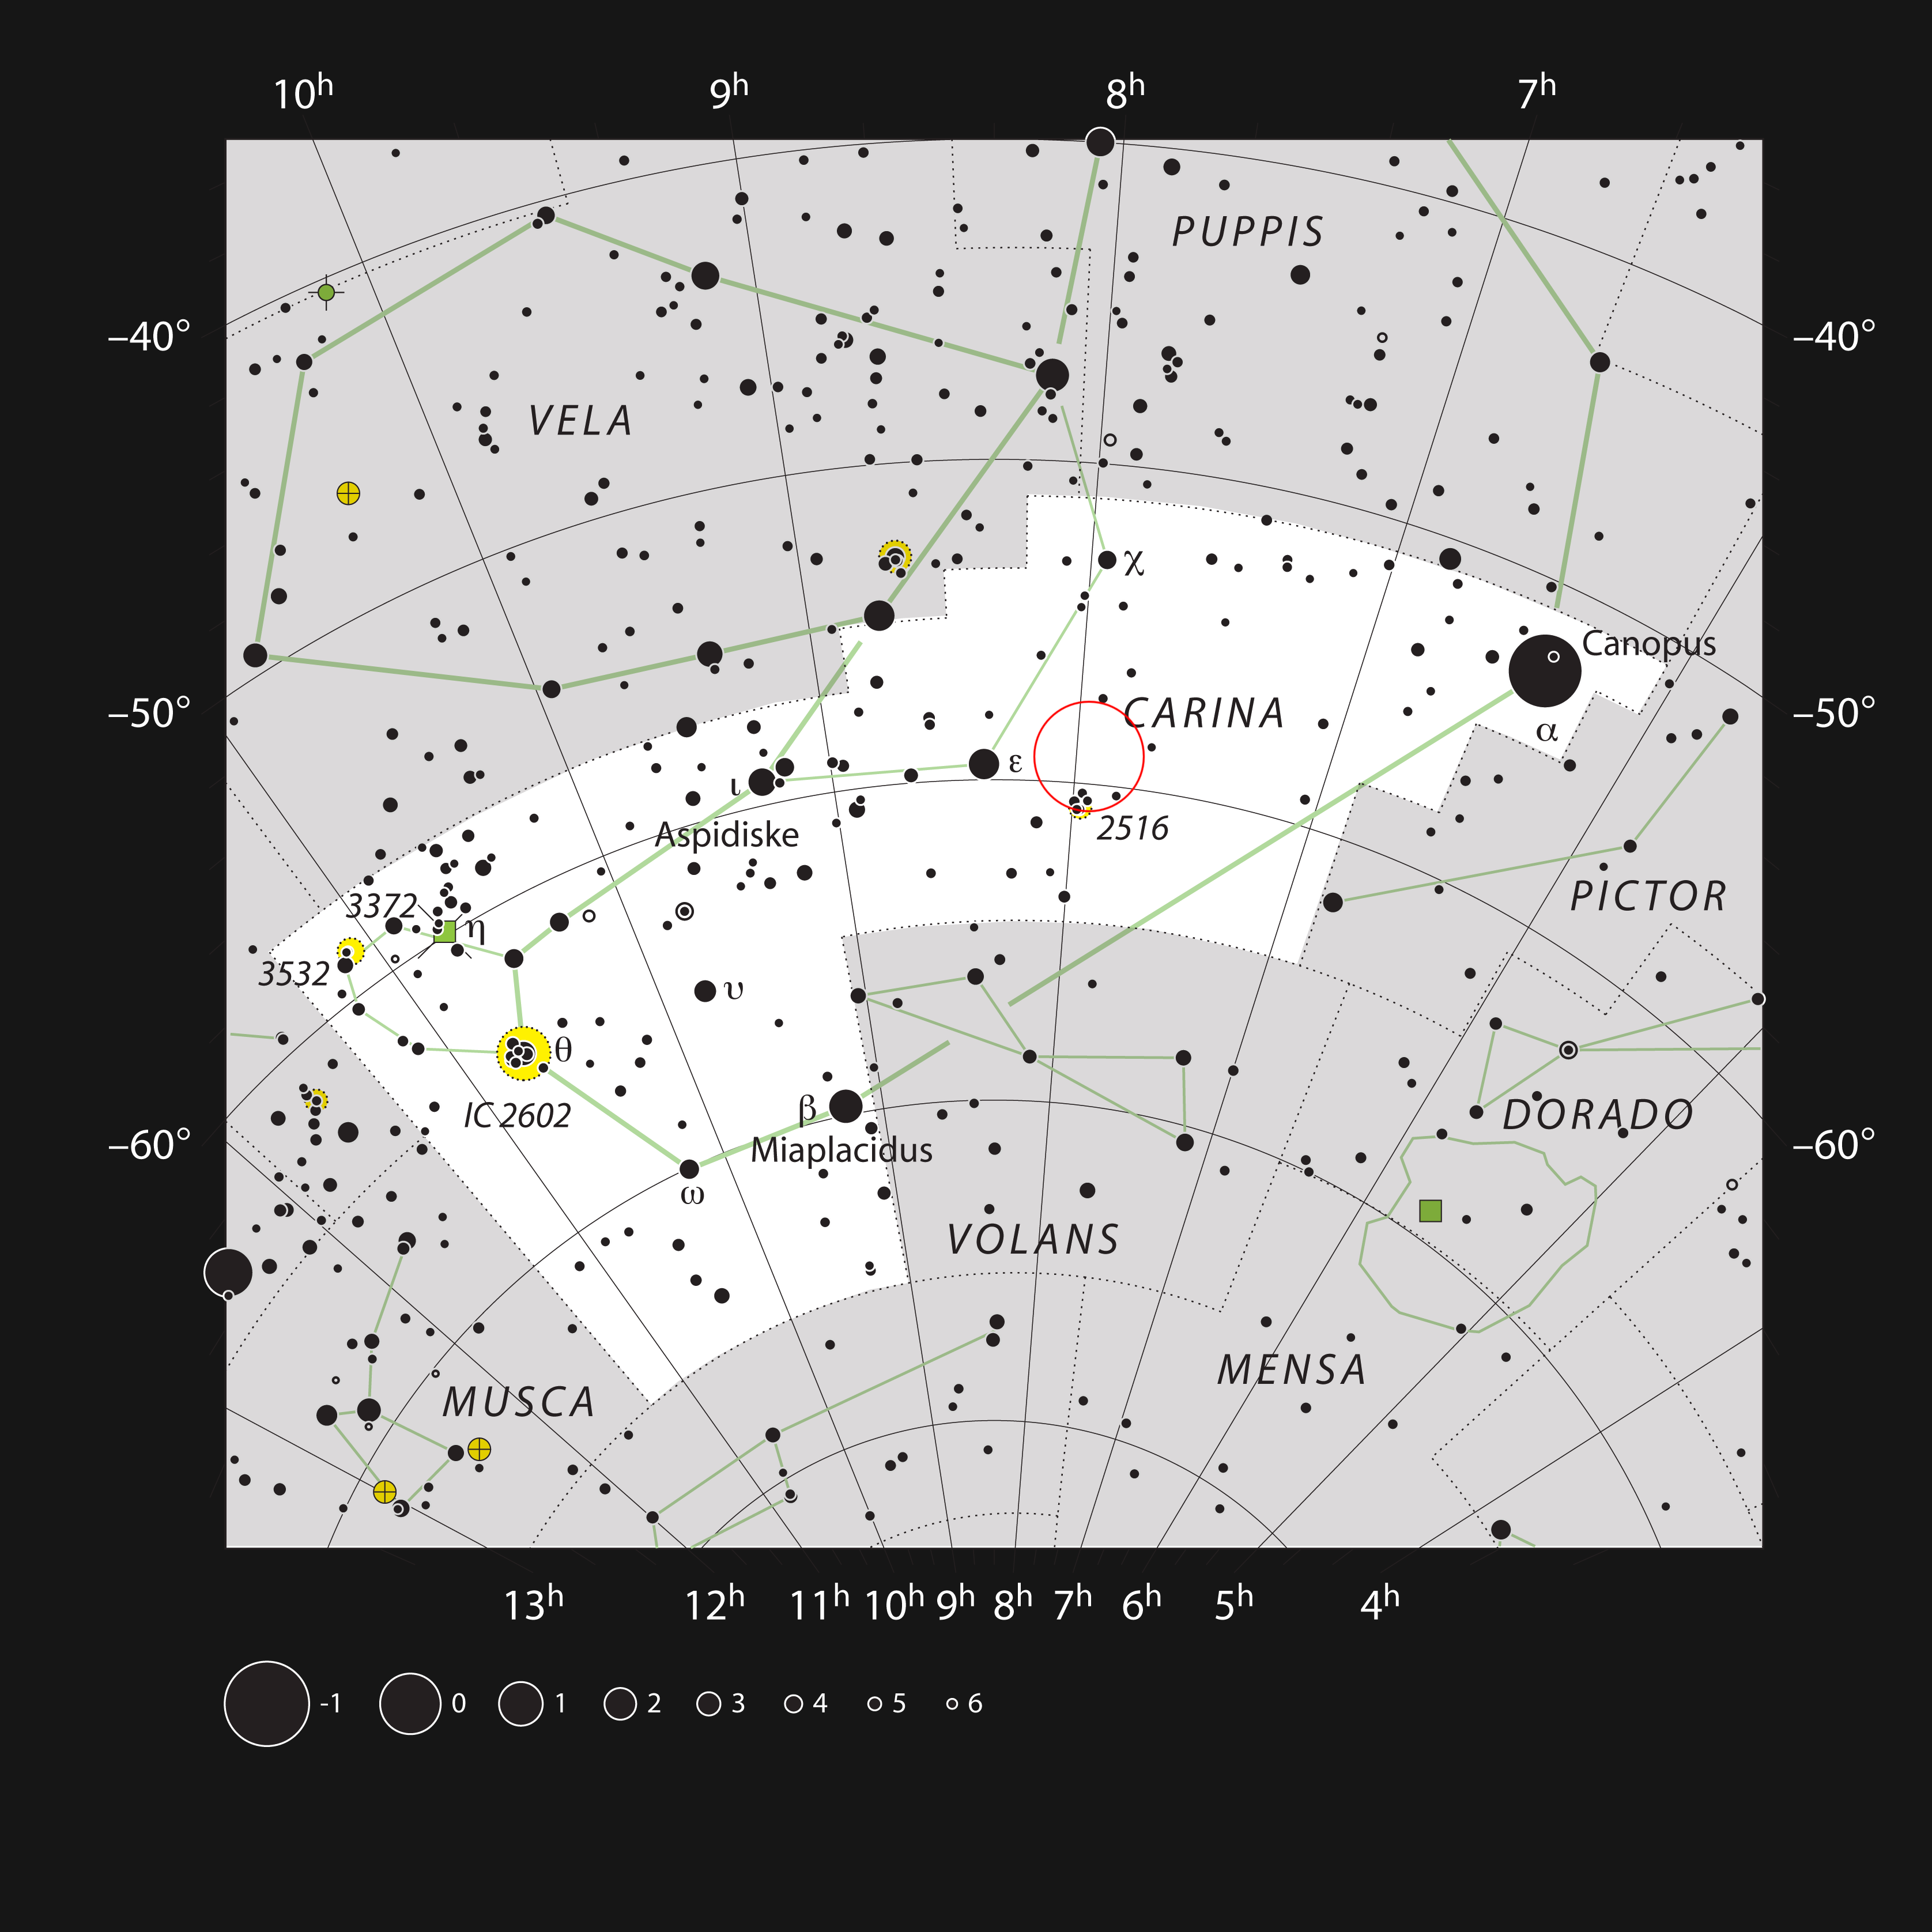

Location of the Toby Jug Nebula in the southern constellation of Carina

This chart shows the location of the Toby Jug Nebula, more formally known as IC 2220 in the constellation of Carina (The Ship’s Keel). This map shows most of the stars visible to the unaided eye under good conditions, and the location of the Toby Jug Nebula is highlighted with a red circle on the image.

Credit: ESO, IAU and Sky & Telescope